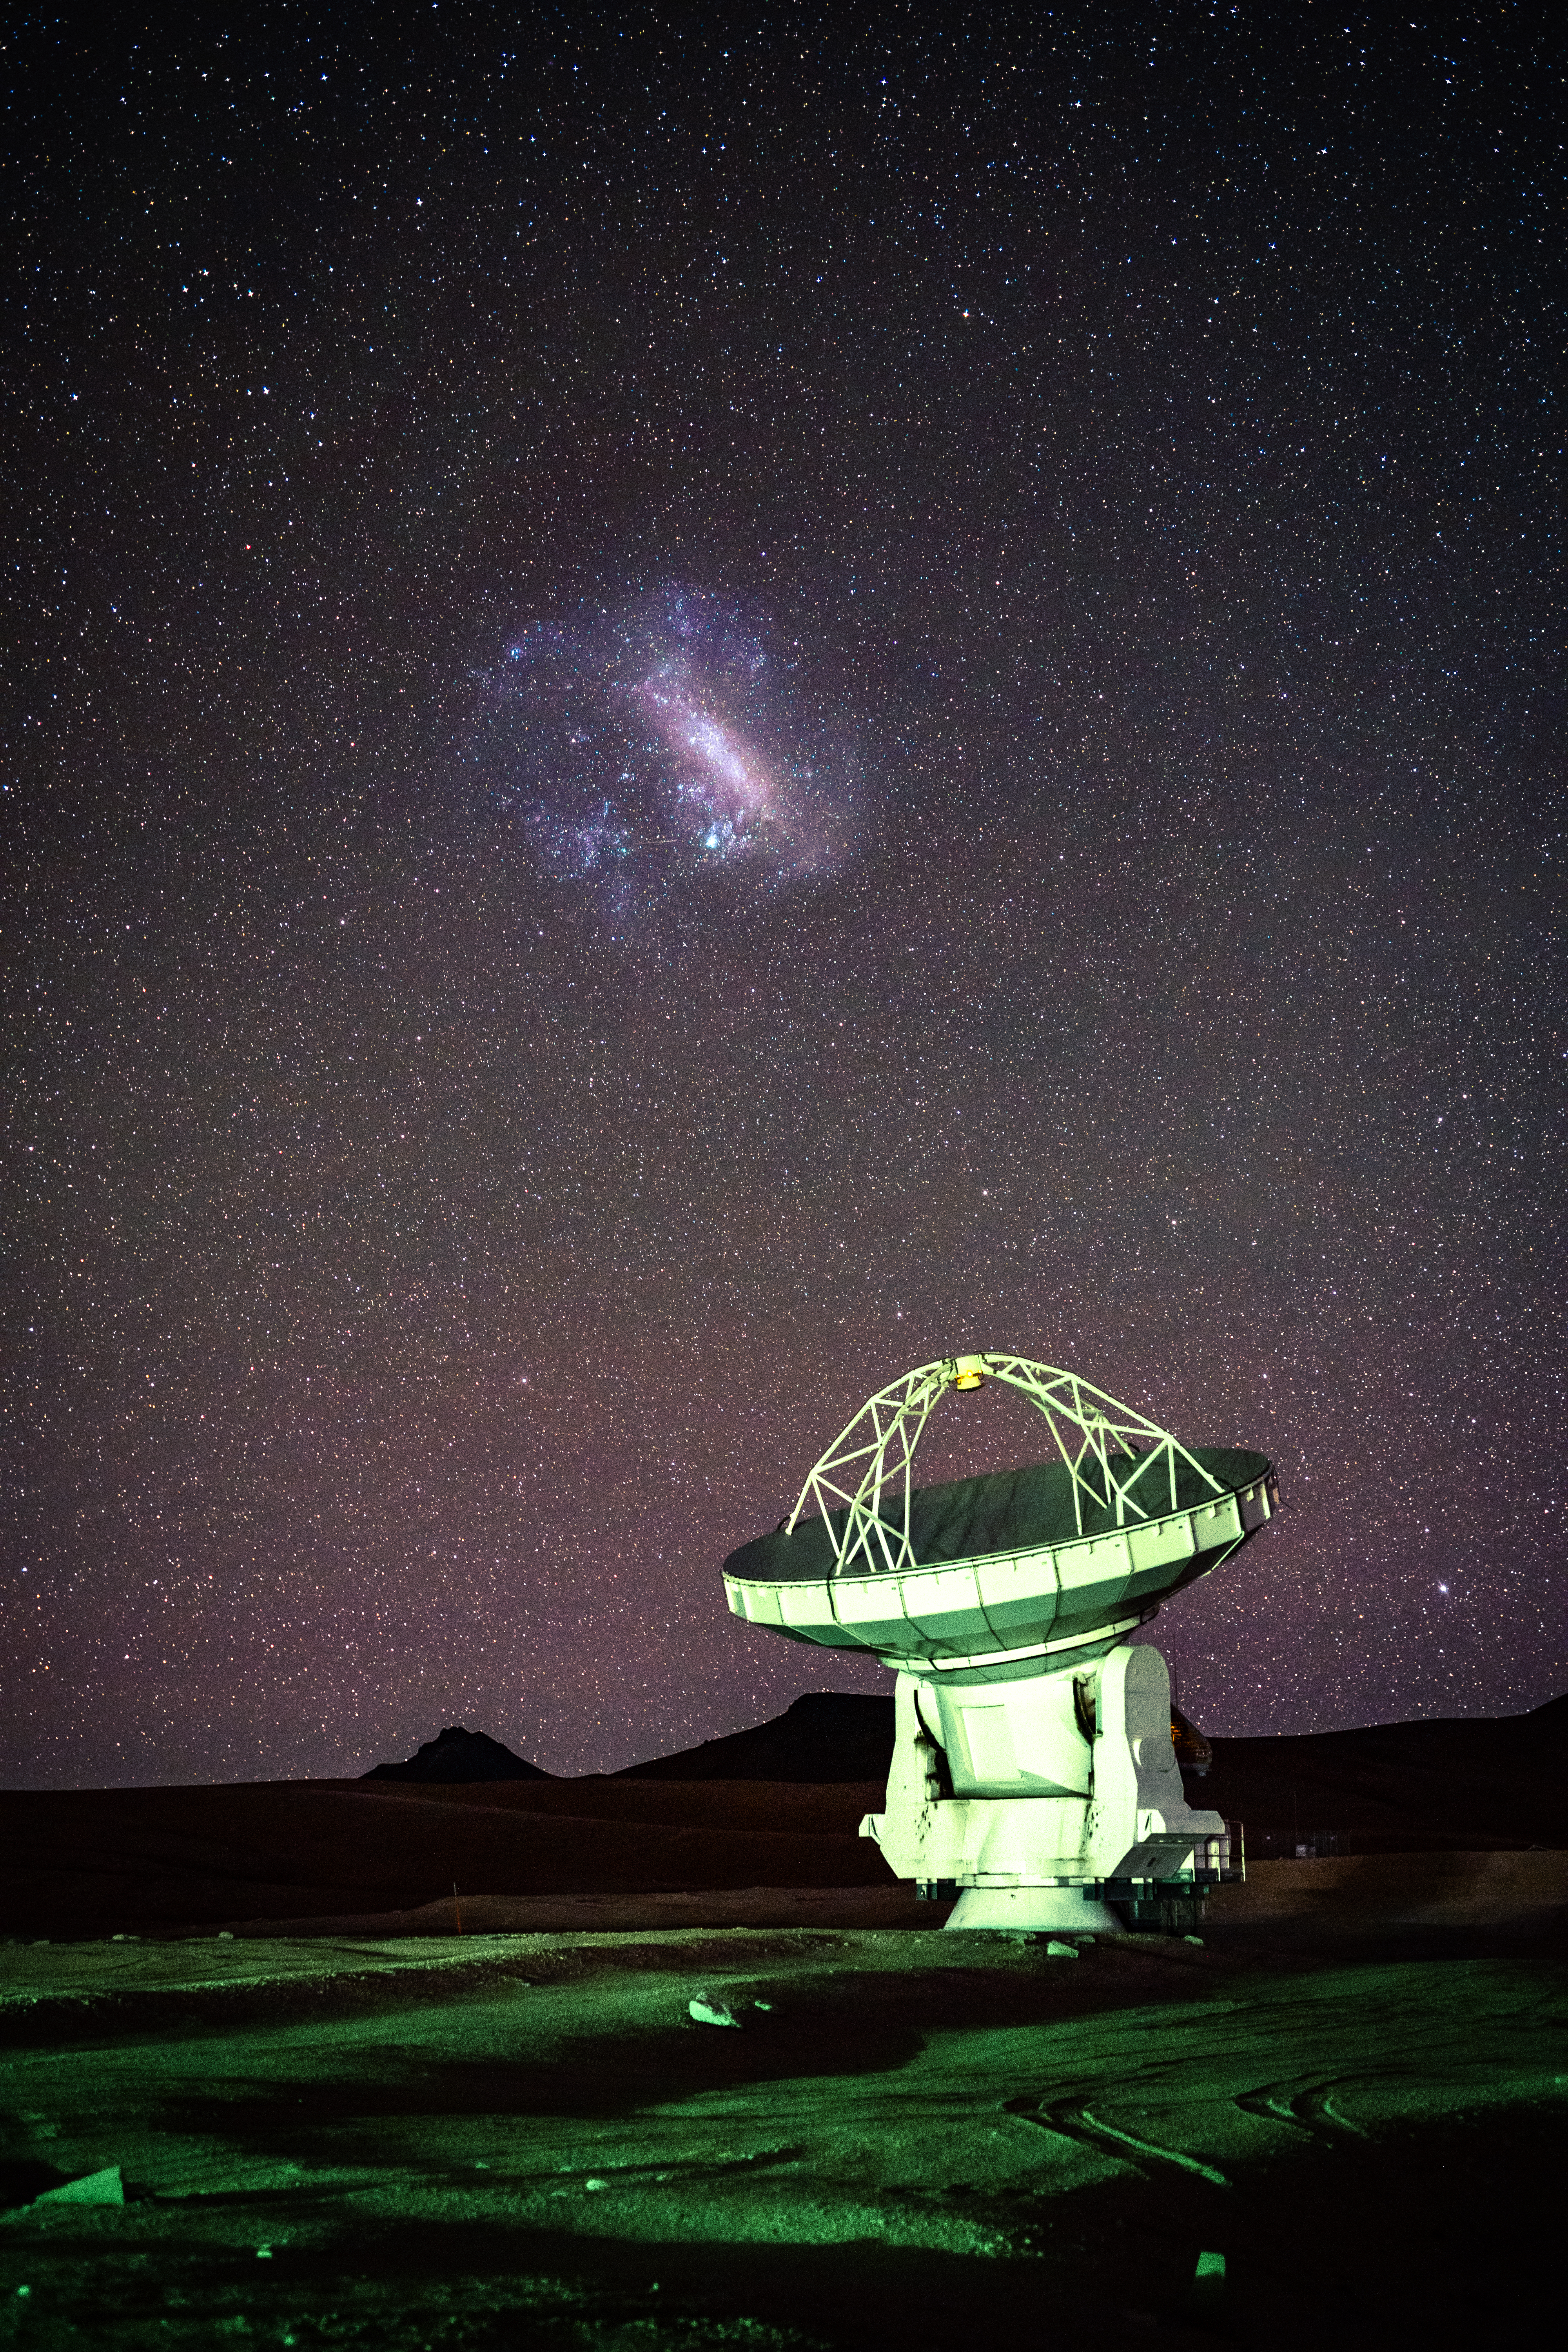

ALMA Dish Unique Views from the Southern Hemisphere

The Large Magellanic Cloud, a view unique to the Southern Hemisphere, stands proudly above one of the 66 antennas that make up the ALMA array.

Credit: NSF/ AUI/ NSF NRAO/ B.Foott